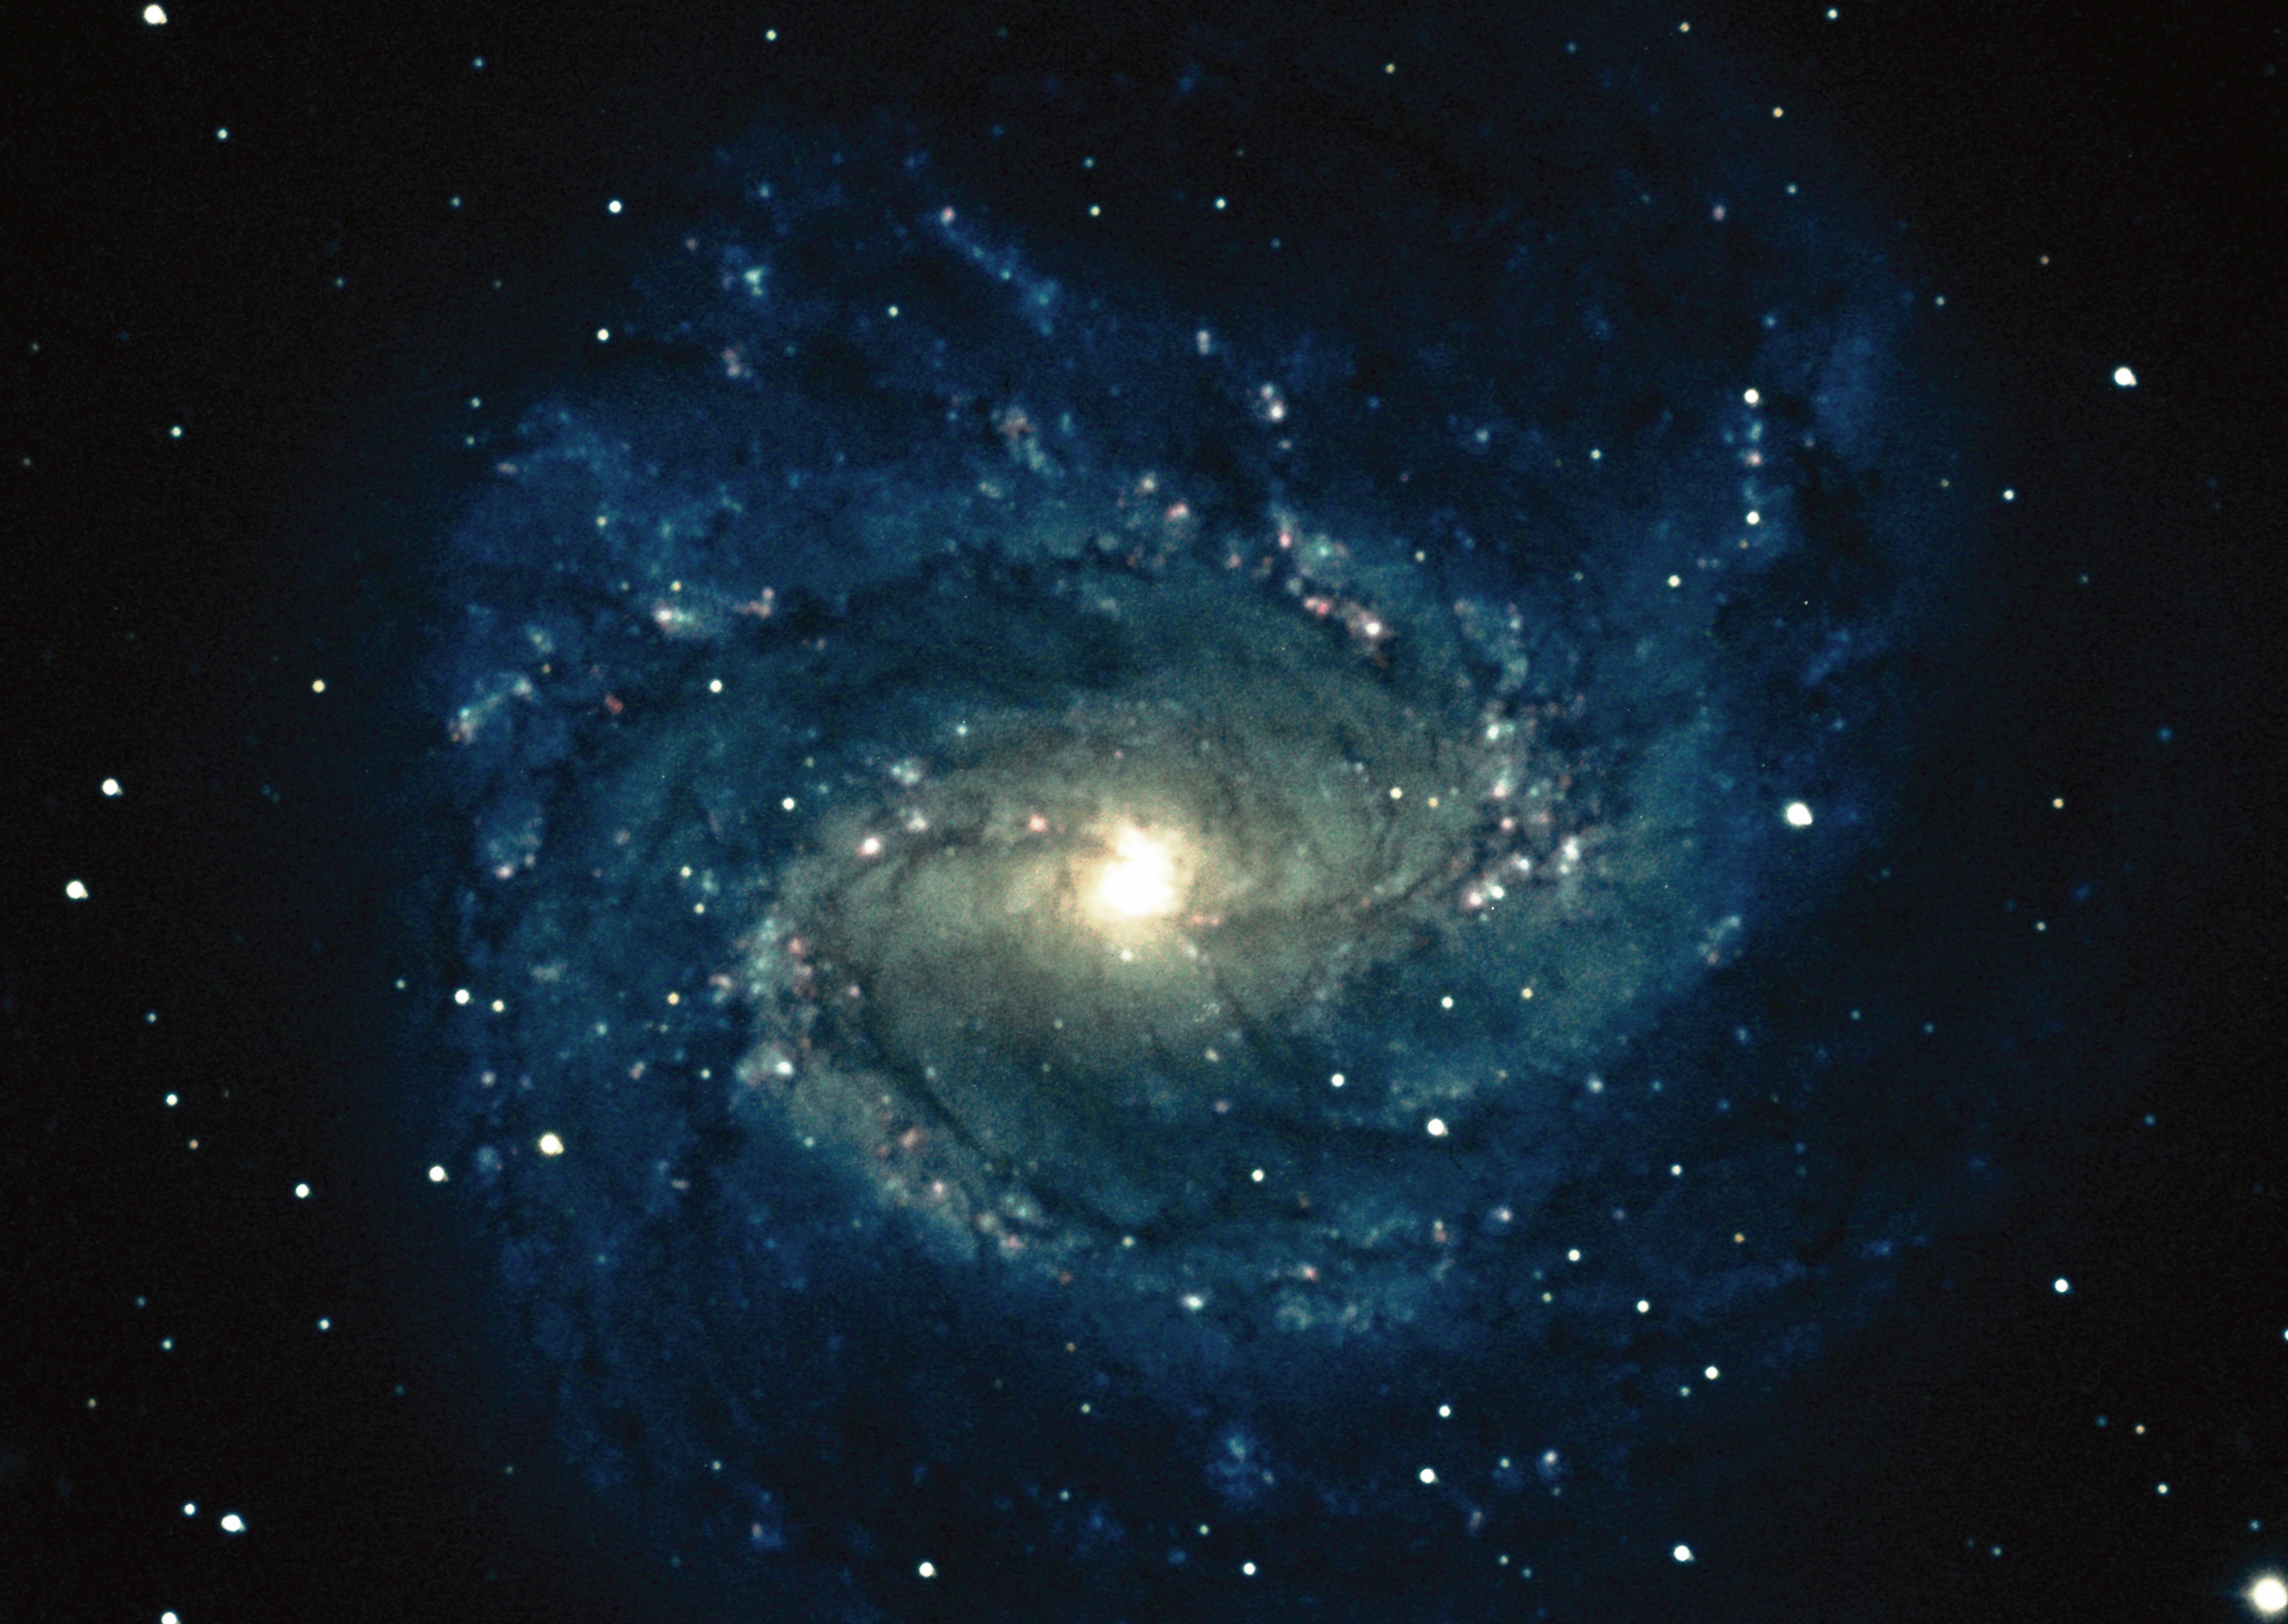

M83, NGC 5236, Southern Pinwheel

M83, NGC5236, the `Southern Pinwheel' galaxy, is a type Sc spiral galaxy in the constellation Hydra. The galaxy has two principal arms and a third, fainter one. There has been a remarkable number of supernovae in M83 within less than a century - at least four since 1923 - compared to the theoretical incidence of one per 300 years. This is still a subject of current research and uncertainty. M83 is 10 million light-years away and thirty thousand light-years across. This picture was taken using color film directly at the Kitt Peak 4-meter telescope in 1973. This is unusual: normally color images are made by combining black and white images taken through different colored filters. Photograph by Bill Schoening.

Credit: Bill Schoening/NOIRLab/NSF/AURA/